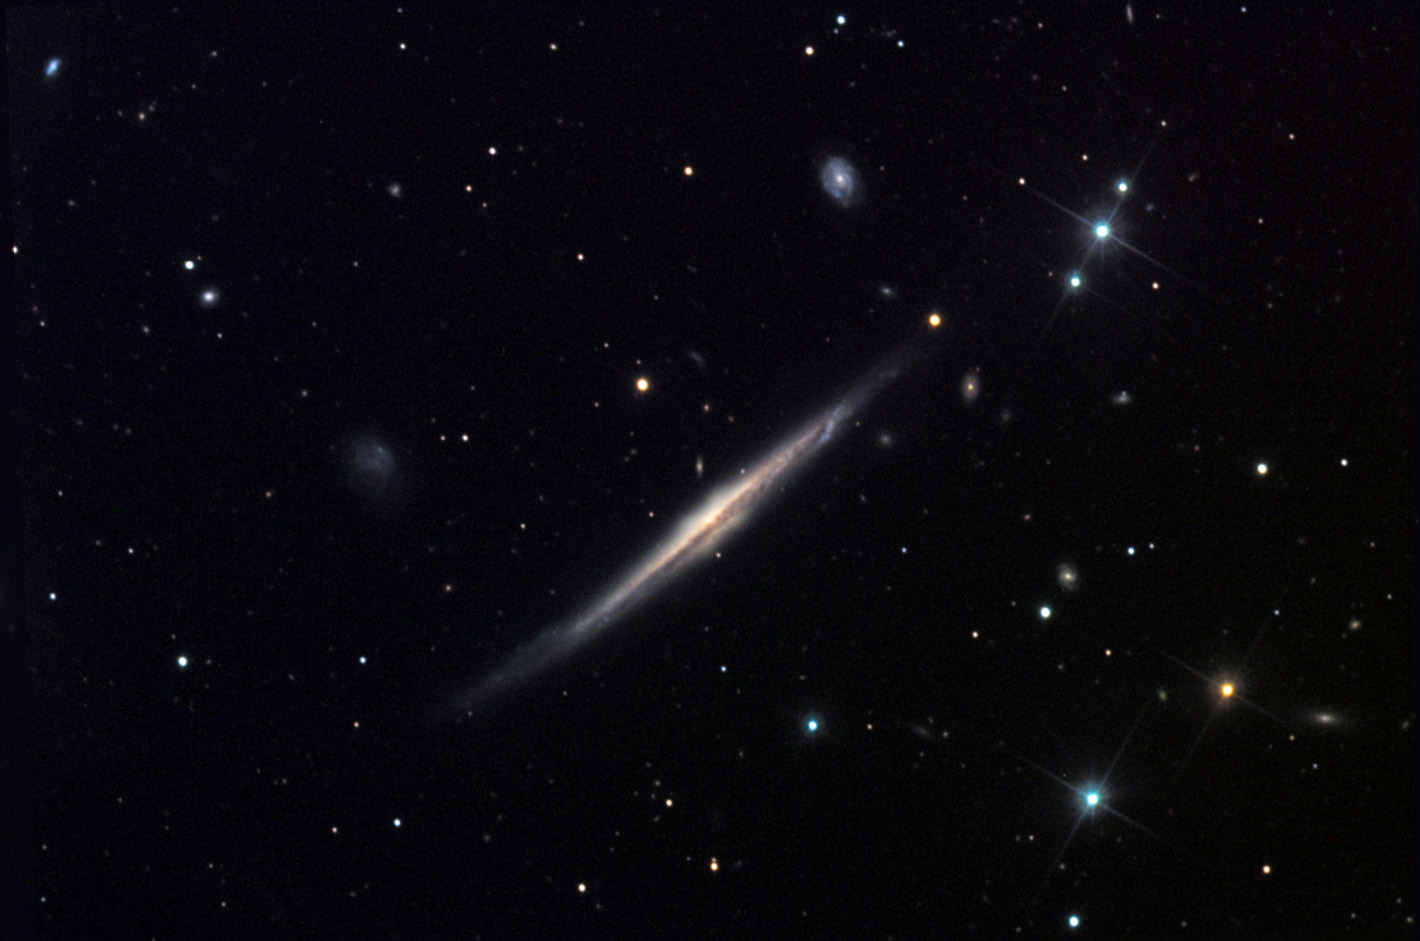

NGC 5529

This edge-on spiral galaxy is located in the constellation Bootes.

This image was taken as part of Advanced Observing Program (AOP) program at Kitt Peak Visitor Center during 2014.

Credit: KPNO/NOIRLab/NSF/AURA/Bill and Sean Kelly/Adam Block